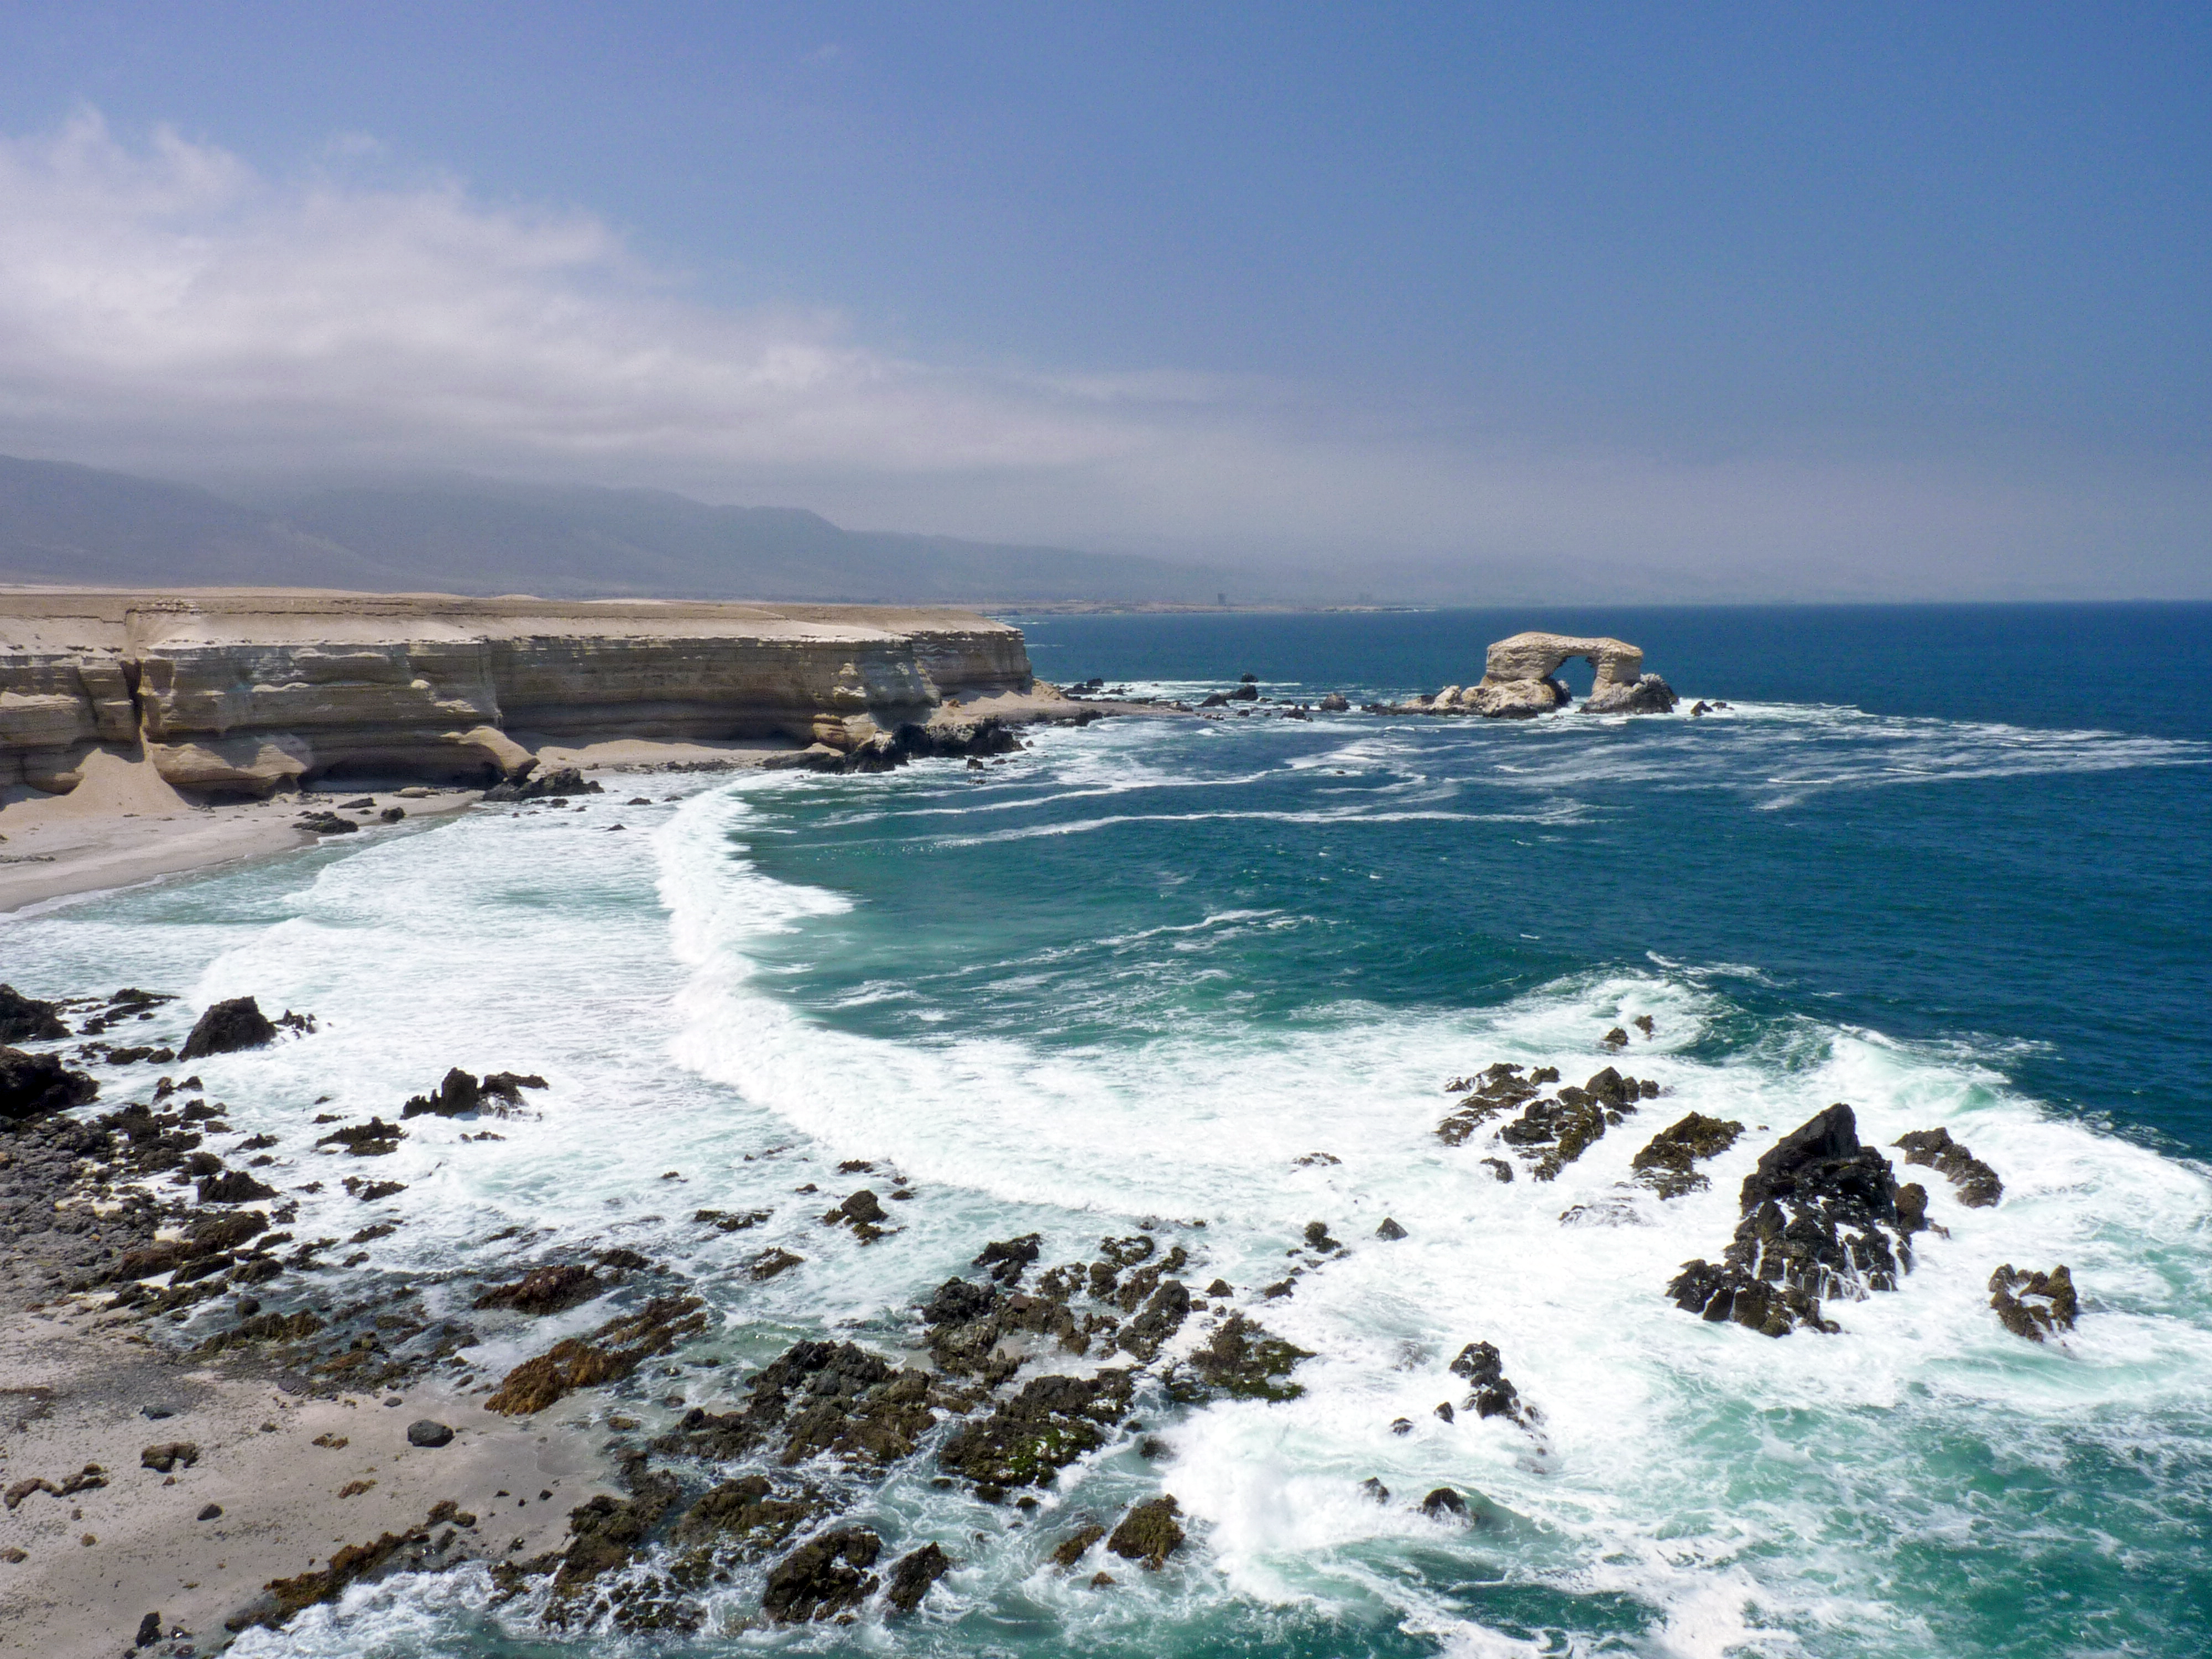

“La Portada” in Antofagasta

View of "La Portada", an iconic natural rock arch which welcomes visitors at the northern entrance of Antofagasta, the capital of the II Region of Chile. Antofagasta stretches along about 20 km of a narrow coastal region, demarcated by the Pacific Ocean and the Coastal Mountain Range. With more than 300 000 habitants, Antofagasta is the fifth-largest city of Chile, and the mining capital of the country. Furthermore, the Antofagasta Region is home to the world’s largest ground-based astronomical observatories. The ESO Very Large Telescope (VLT), on Cerro Paranal is located some 120 km south of Antofagasta, on the Coastal Mountain Range. The Atacama Large Millimeter/submillimeter Array (ALMA) is currently under construction on the 5000-metre-high Chajnantor Plateau, in the Andes close to San Pedro de Atacama. And Cerro Armazones, the selected site for the planned European Extremely Large Telescope (ELT), is located about 20 km away from Cerro Paranal. The ELT will be the world’s biggest eye on the sky. Thanks to the oceanic cold stream, the area of the Coastal Mountain Range around Paranal Observatory offers exceptional conditions to ground-based optical astronomy.

Credit: P.Zidar/ESO